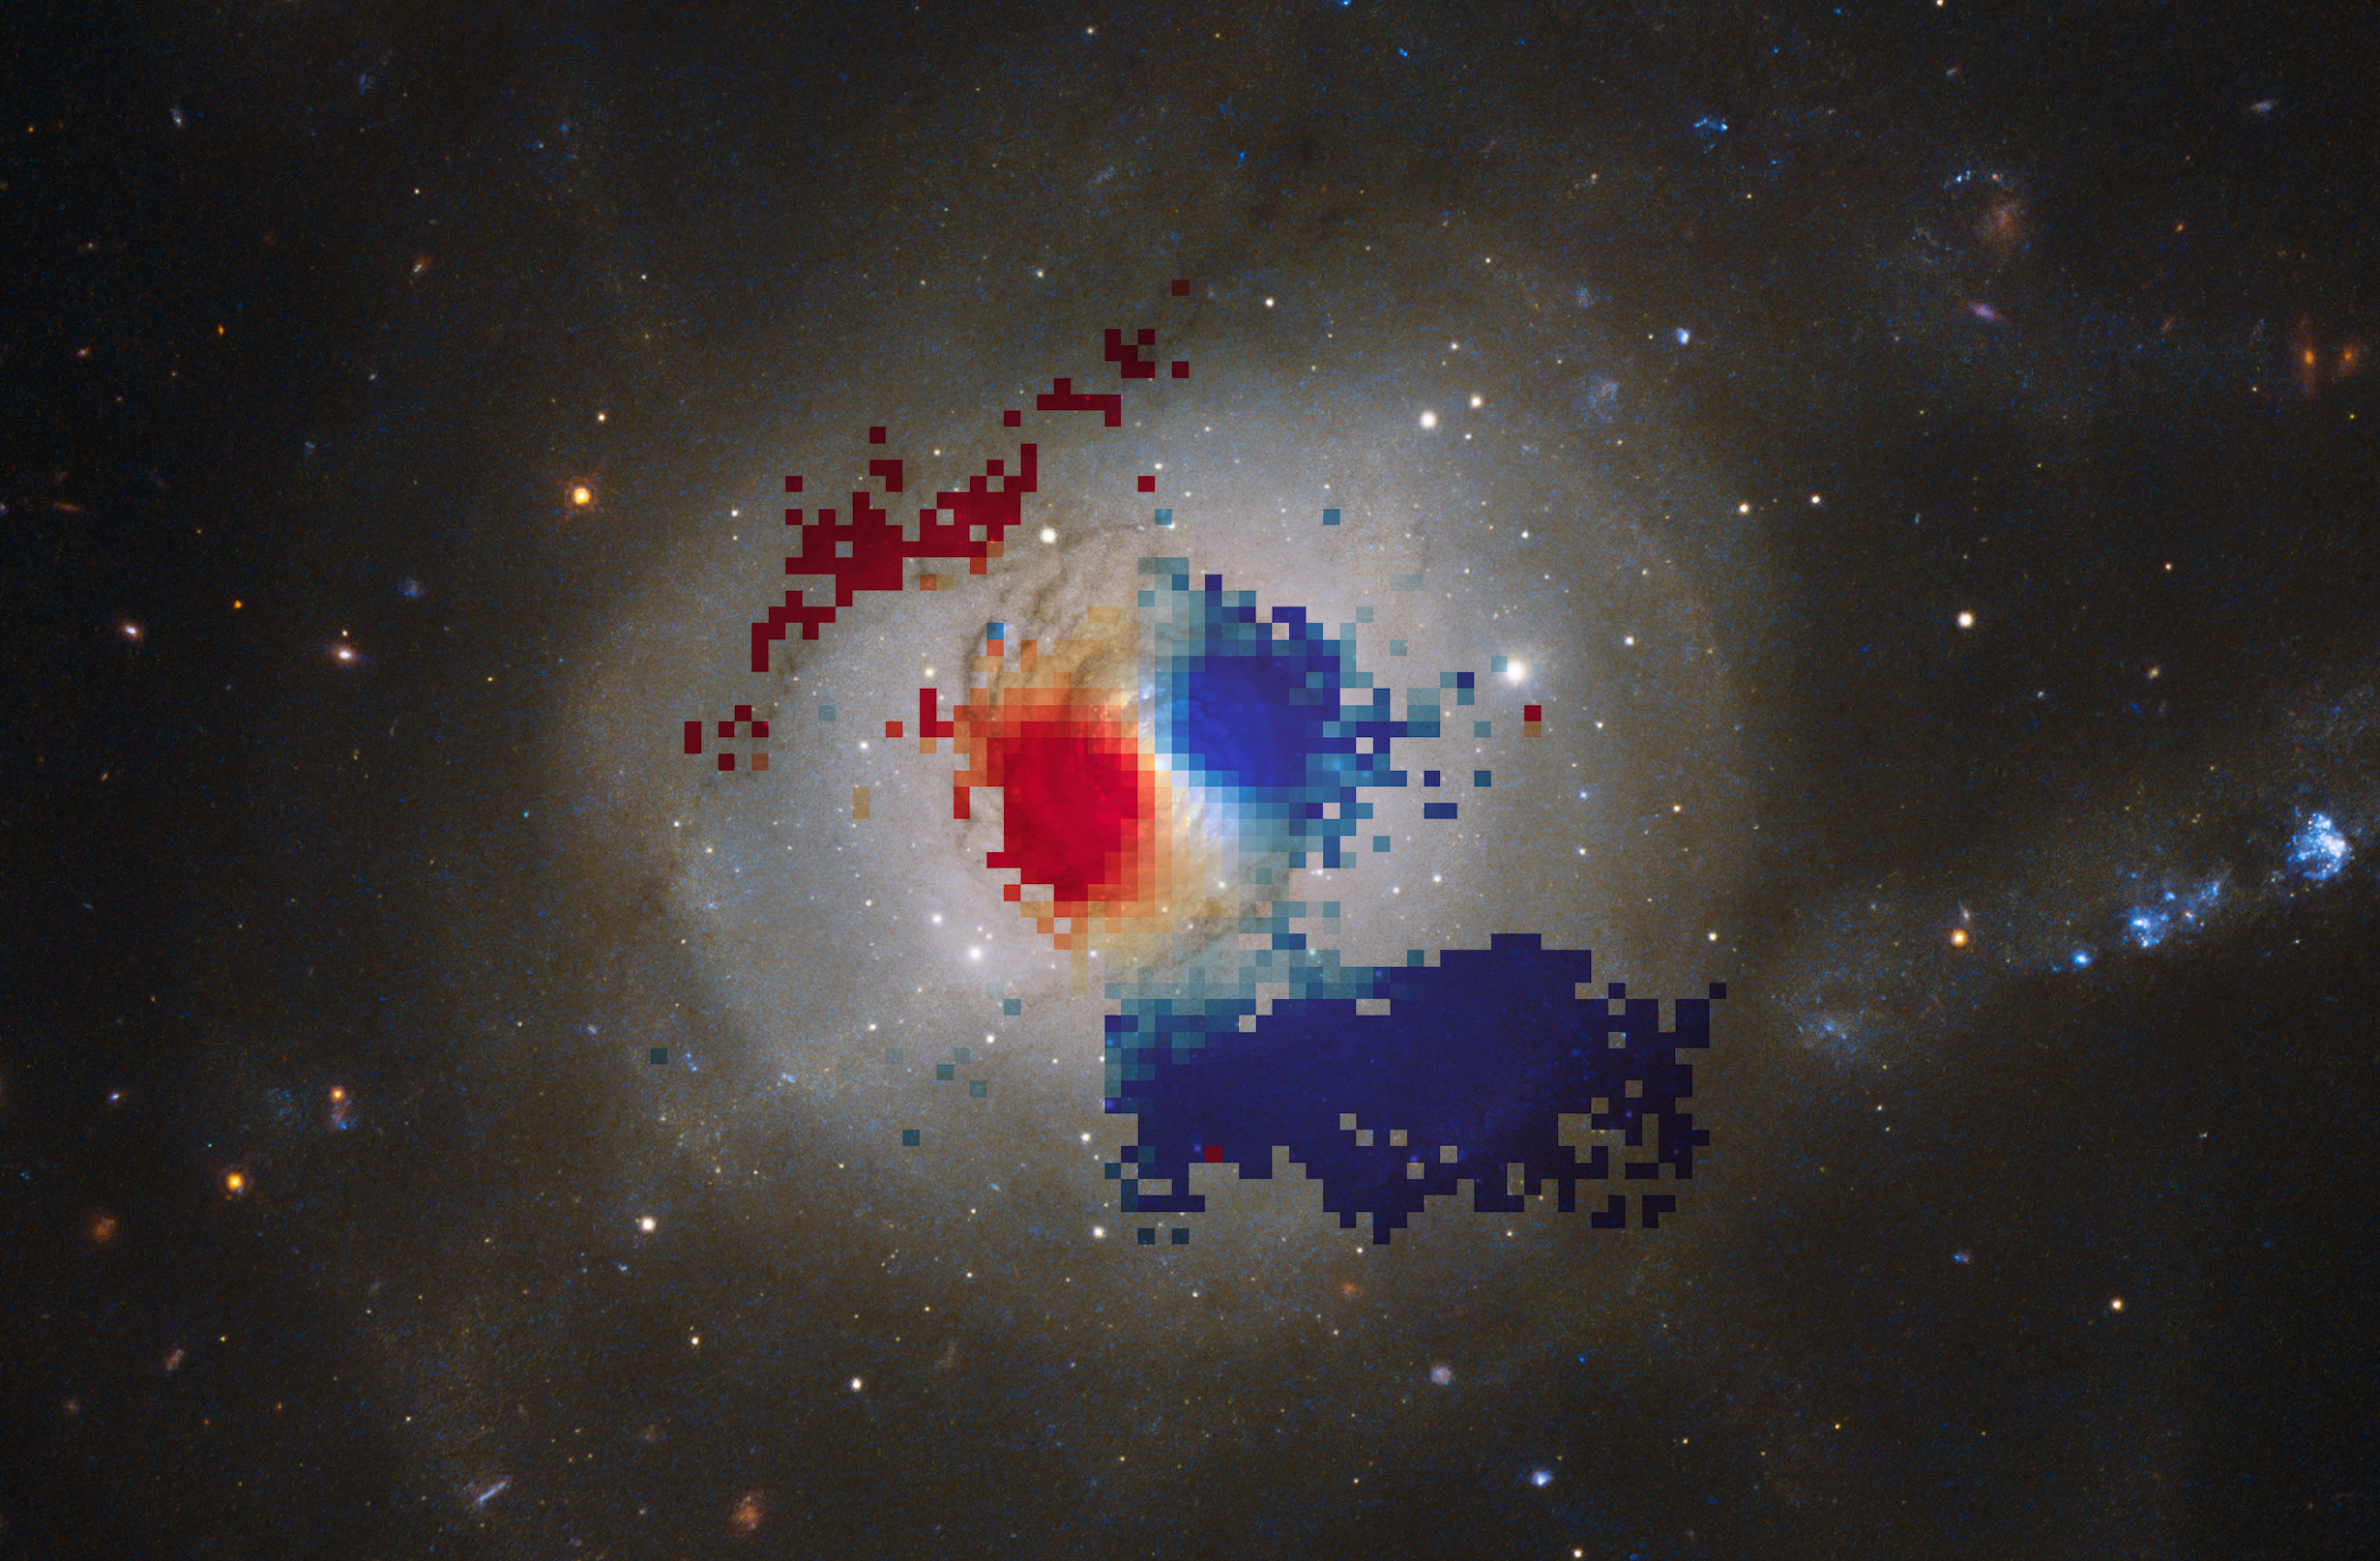

VLT map of gas within NGC 7252’s minispiral

This unusual image reveals the aftermath of a catastrophic collision between two galaxies, which happened about one billion years ago. The result? A single, very oddly shaped galaxy named NGC 7252, and curiously nicknamed the Atoms for Peace galaxy.

At the heart of this merger remnant lies a fascinating “minispiral” — a rotating disc of glowing gas, bursting with star formation. Using the VIsible Multi-Object Spectrograph (VIMOS) instrument on ESO’s Very Large Telescope, astronomers were able to measure the movement of the gas within this disc, allowing them to map its rotation. Red regions indicate gas moving away from us, and blue regions towards us. Together, these colours reveal the galaxy's steadily rotating centre, as well as highlighting two flowing streams of hot gas north-west and south-east of the central region. Past studies suggested that the central spiral was rotating counter to the rest of the galaxy, but by comparing the movement of stars around the galaxy with the gas ionised by newly formed stars in the minispiral, we now know that they are in fact rotating in the same direction.

Such a detailed map is possible due to the Integral Field Unit (IFU) on VIMOS, allowing astronomers to study the gas in NGC 7252 with a comprehensive "mosaic" view. Much like the way a fly observes the world, an IFU divides its subject into many cells, or pixels, generating a spectrum for every single one. The resulting information is arranged into a 3D data cube, which is particularly useful in studying extended objects in just one shot.

Credit: ESO/ESA/Hubble & NASA/J. Weaver et al.